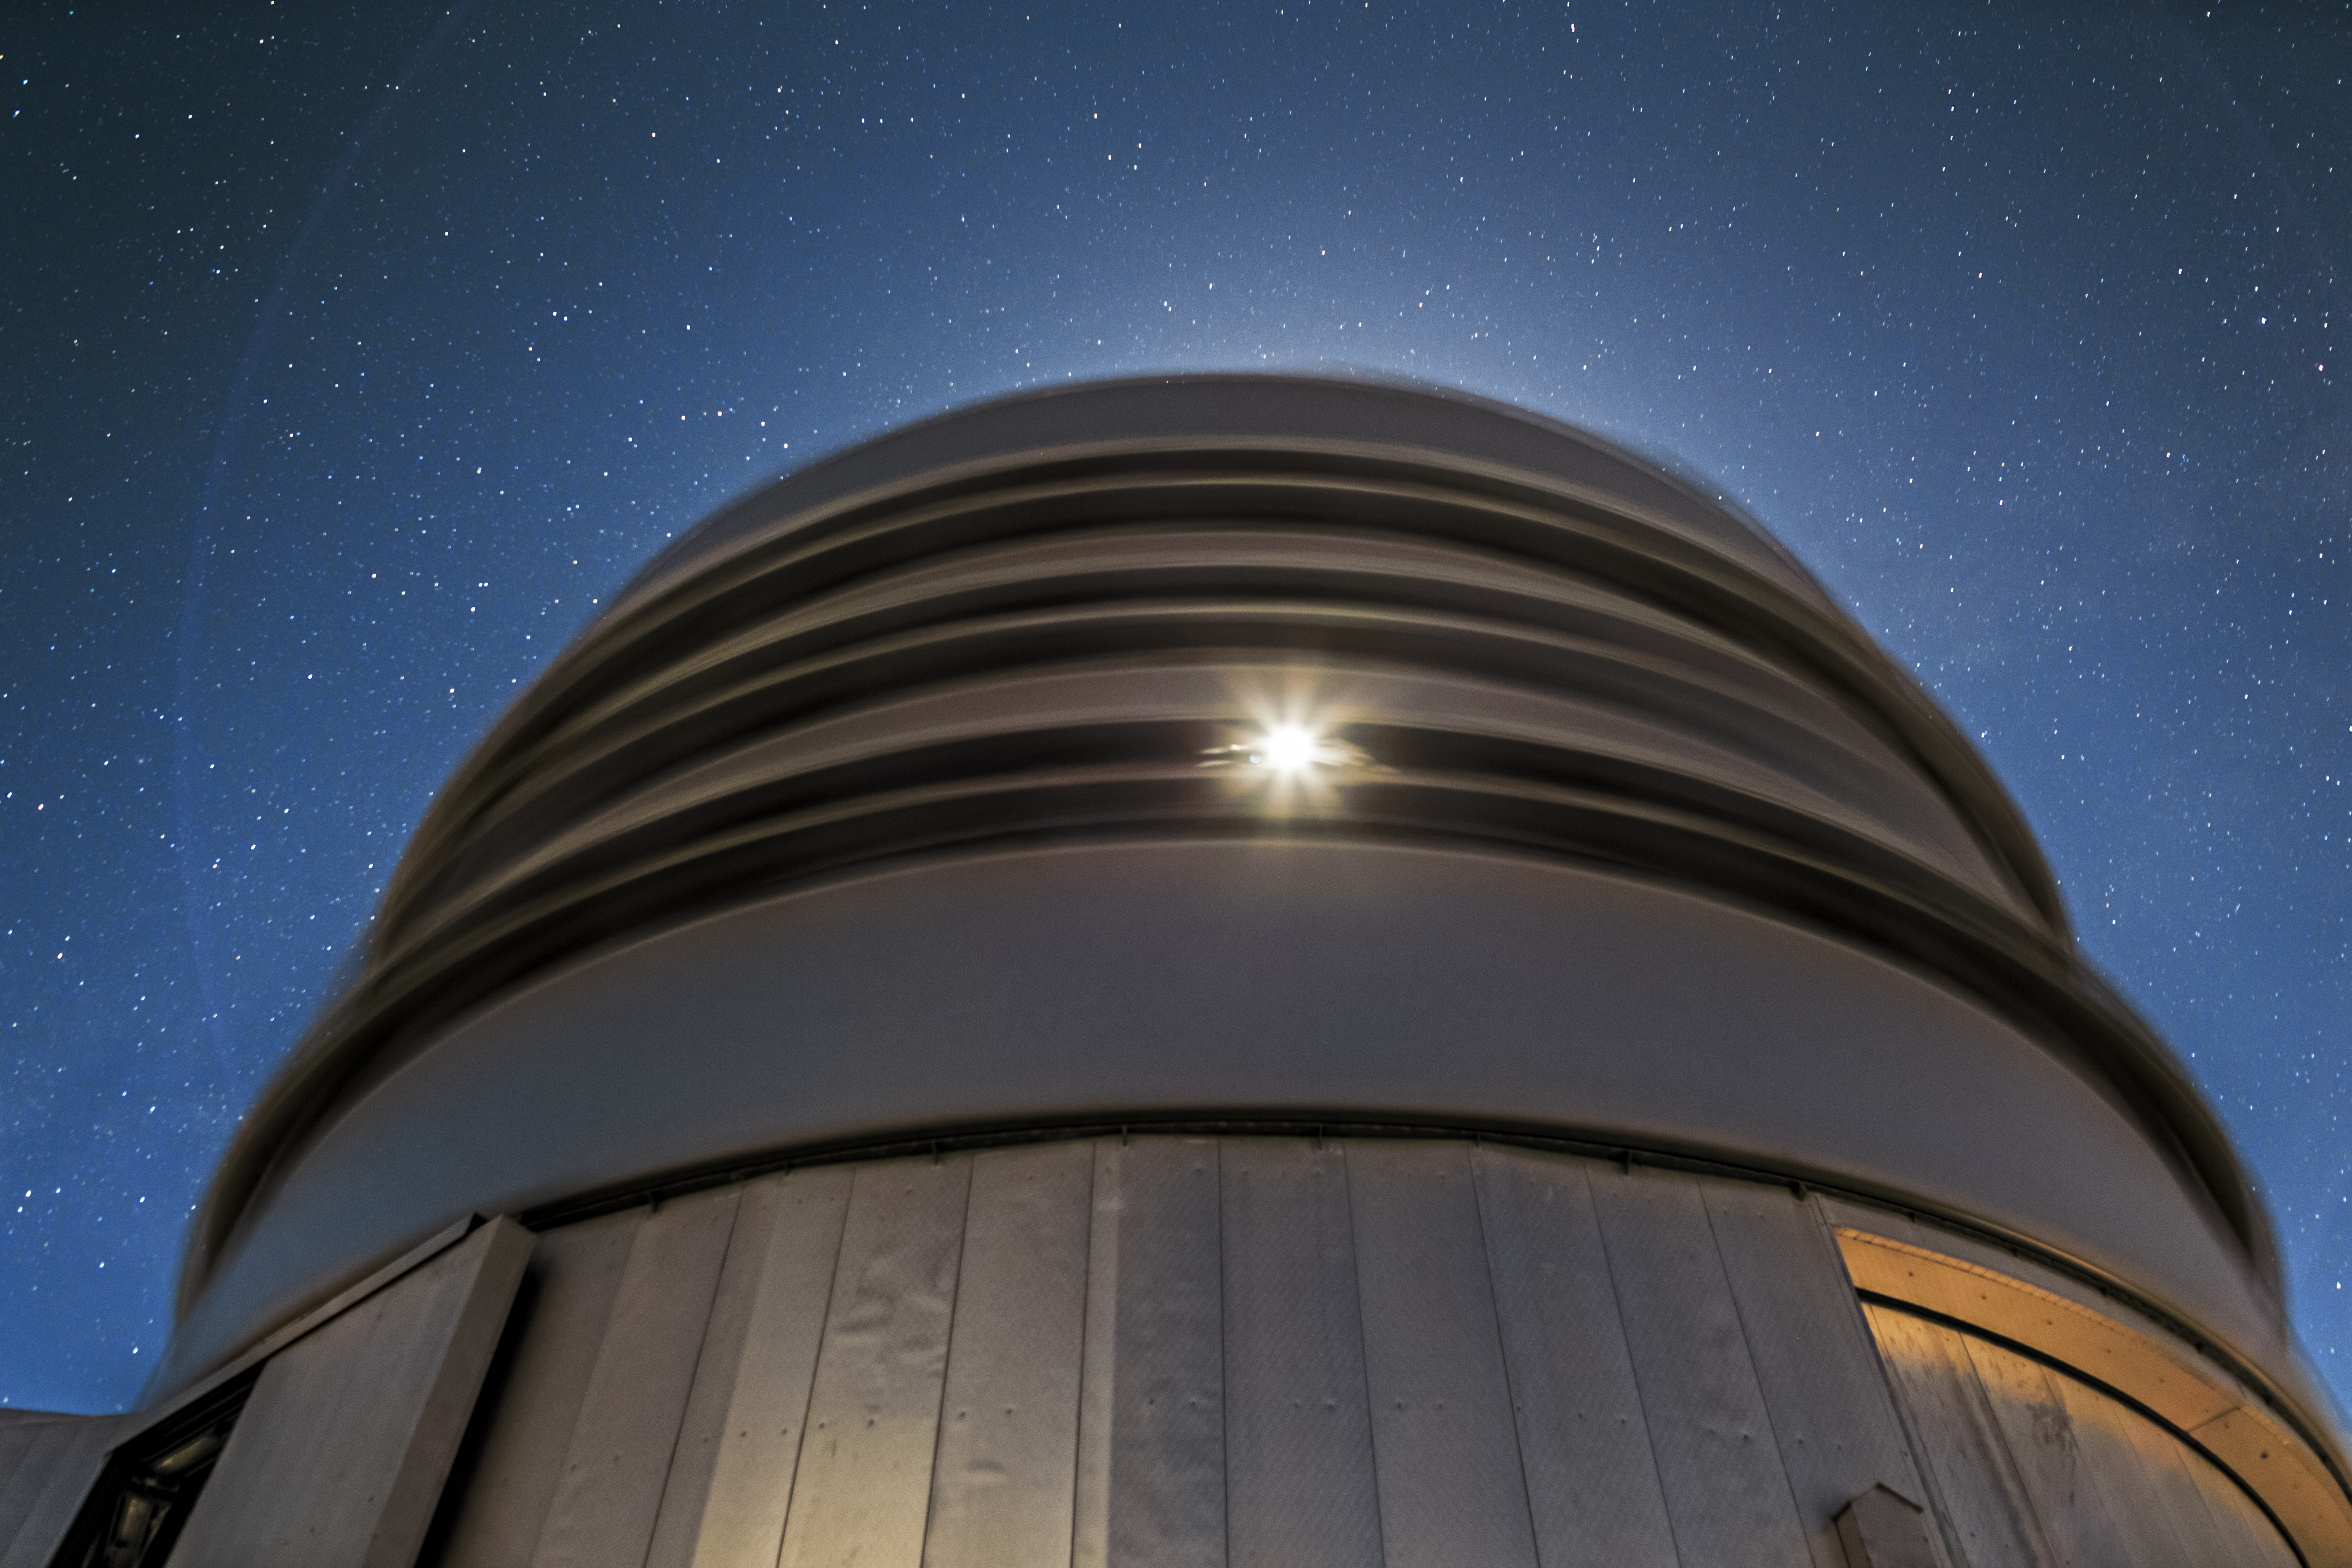

A cyclops from below

In this long exposure photography, peering up at the VLT, the enclosure blurs into bands of grey and black, while a single eye of reflected sunlight peers back.

Credit: A. Tudorica/ESO